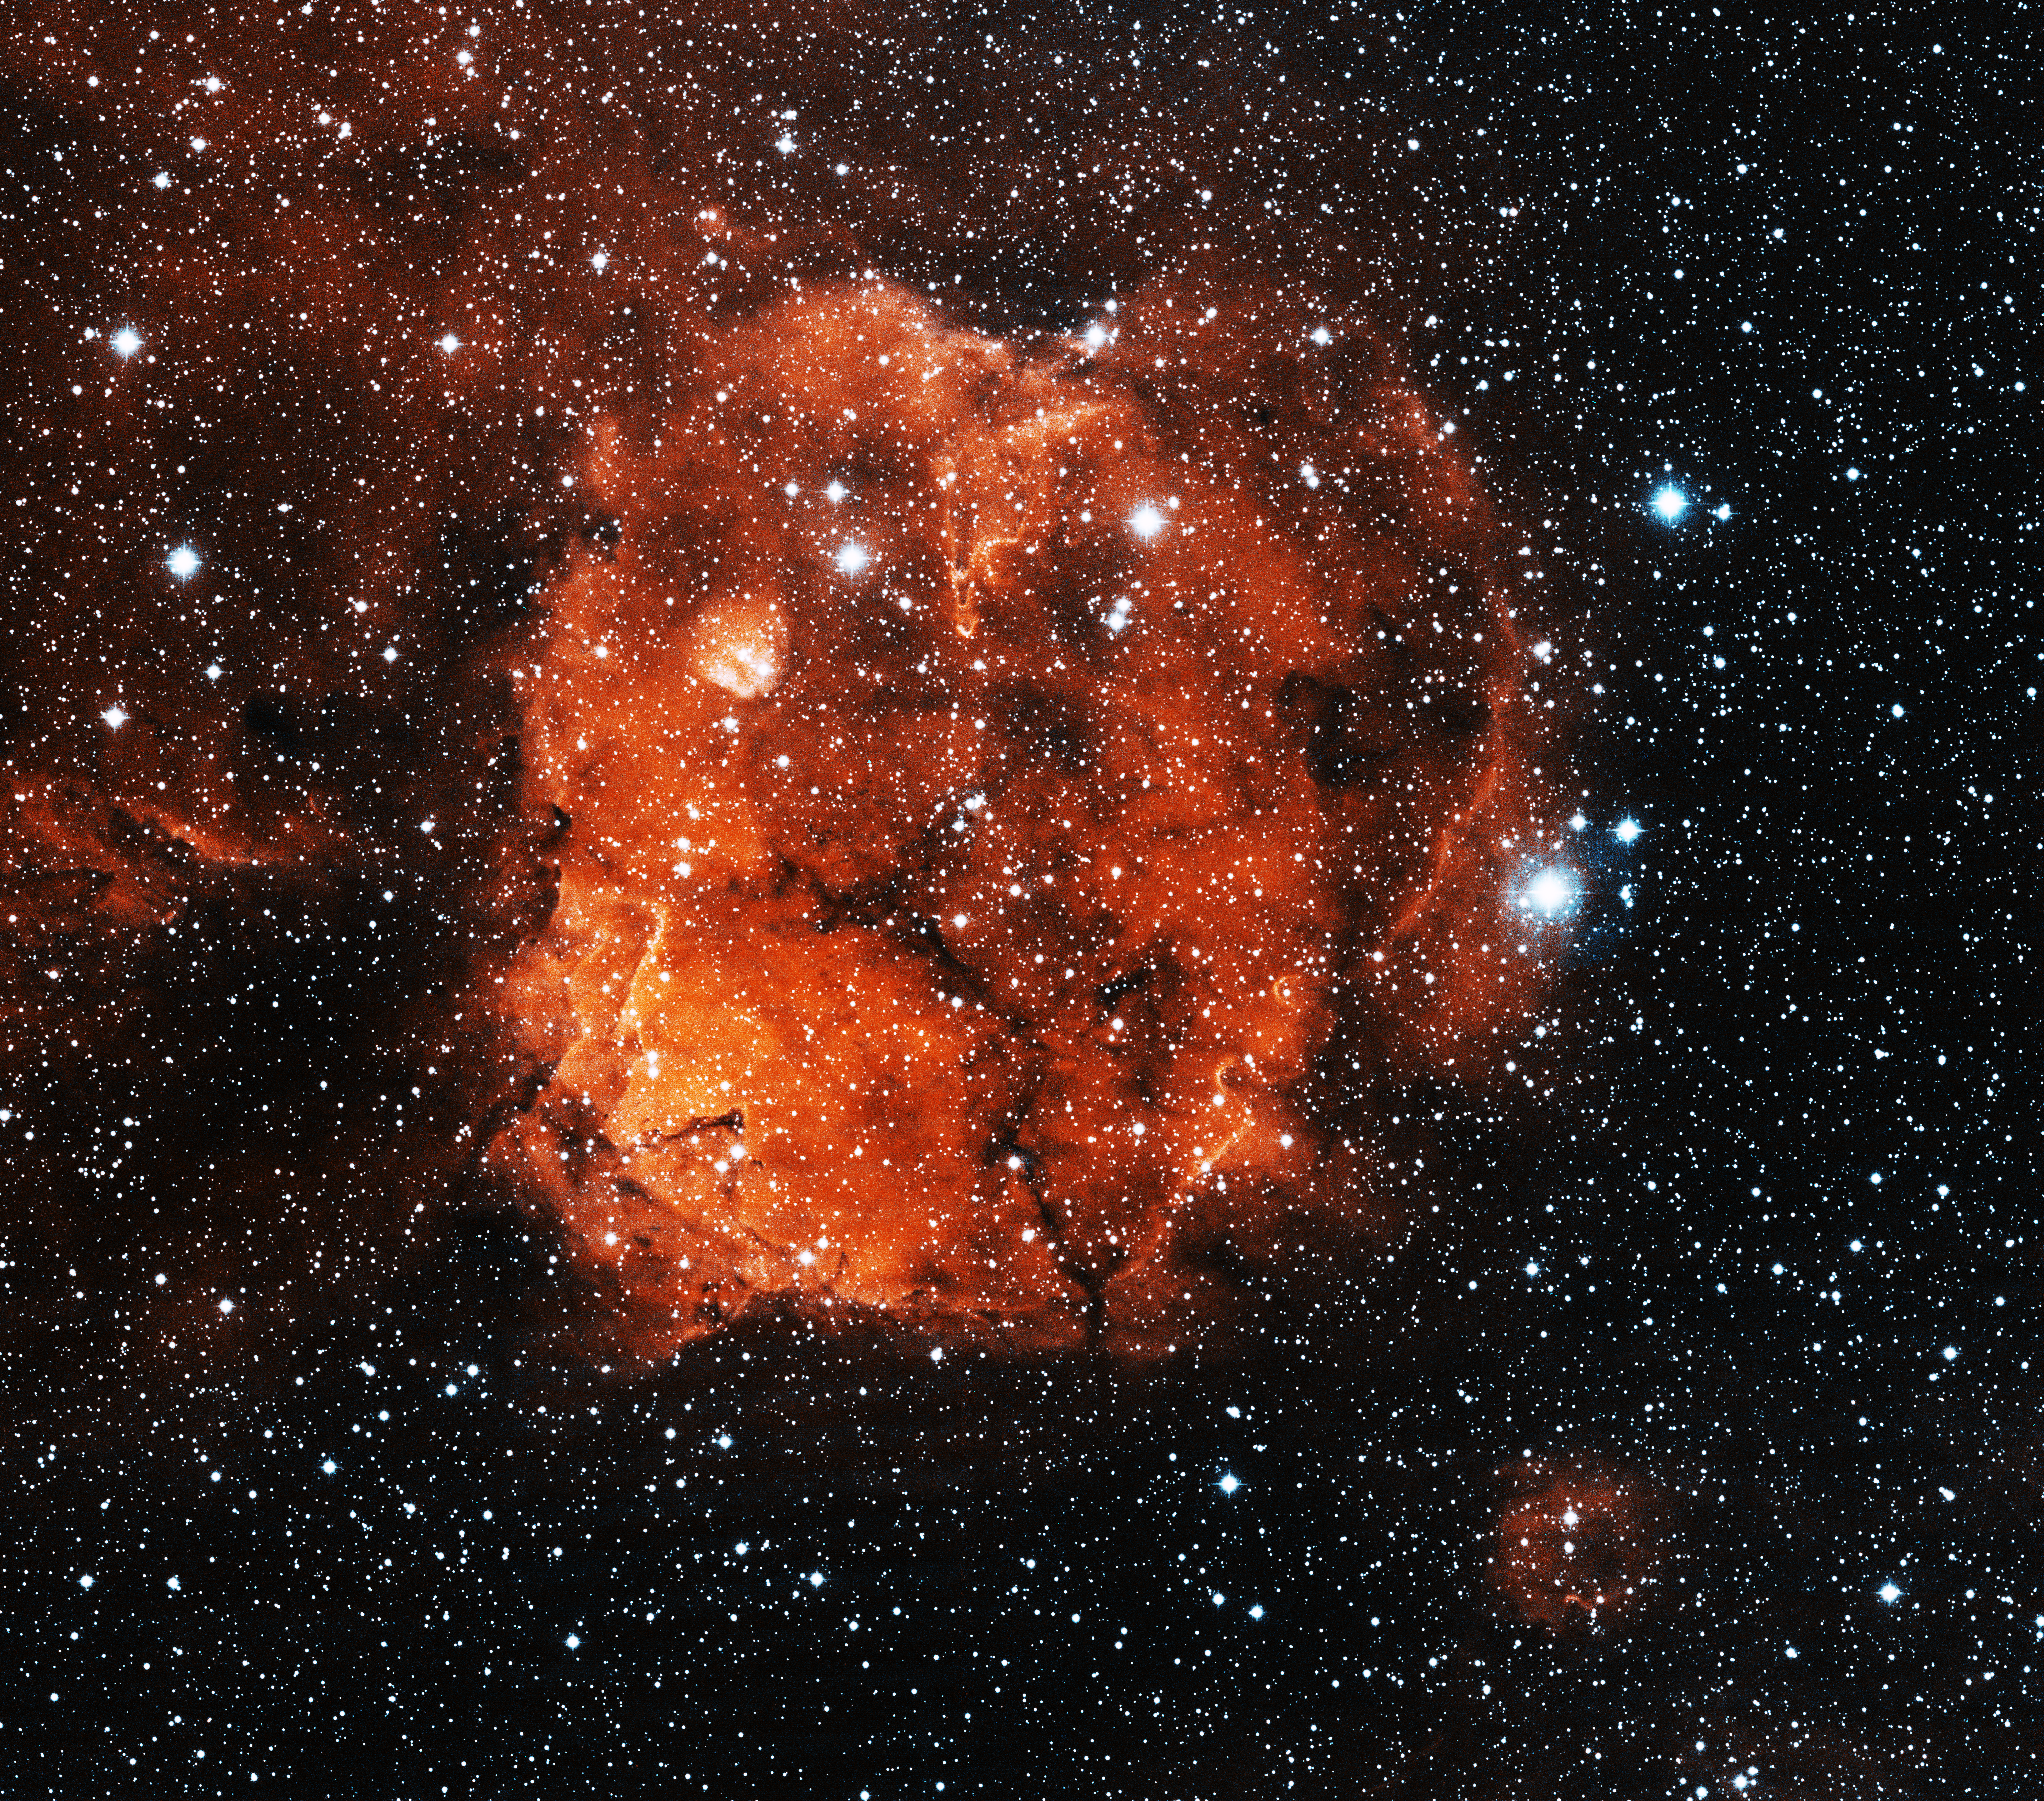

Nebula Sh2-284

This image was obtained with the wide-field view of the Mosaic camera on the WIYN 0.9m-meter telescope at Kitt Peak National Observatory. Sh2-284 is a giant HII region. Inside of it is an open star cluster, whose light is energizing the hydrogen gas in the nebula. Stellar winds from the star cluster are clearing out the center of the nebula, giving it a distinctive hollow spherical shape. The image was generated with observations in the Hydrogen alpha (red) and Oxygen [OIII] (blue) filters. In this image, North is left, East is down.

Credit: T.A. Rector (University of Alaska Anchorage) and WIYN